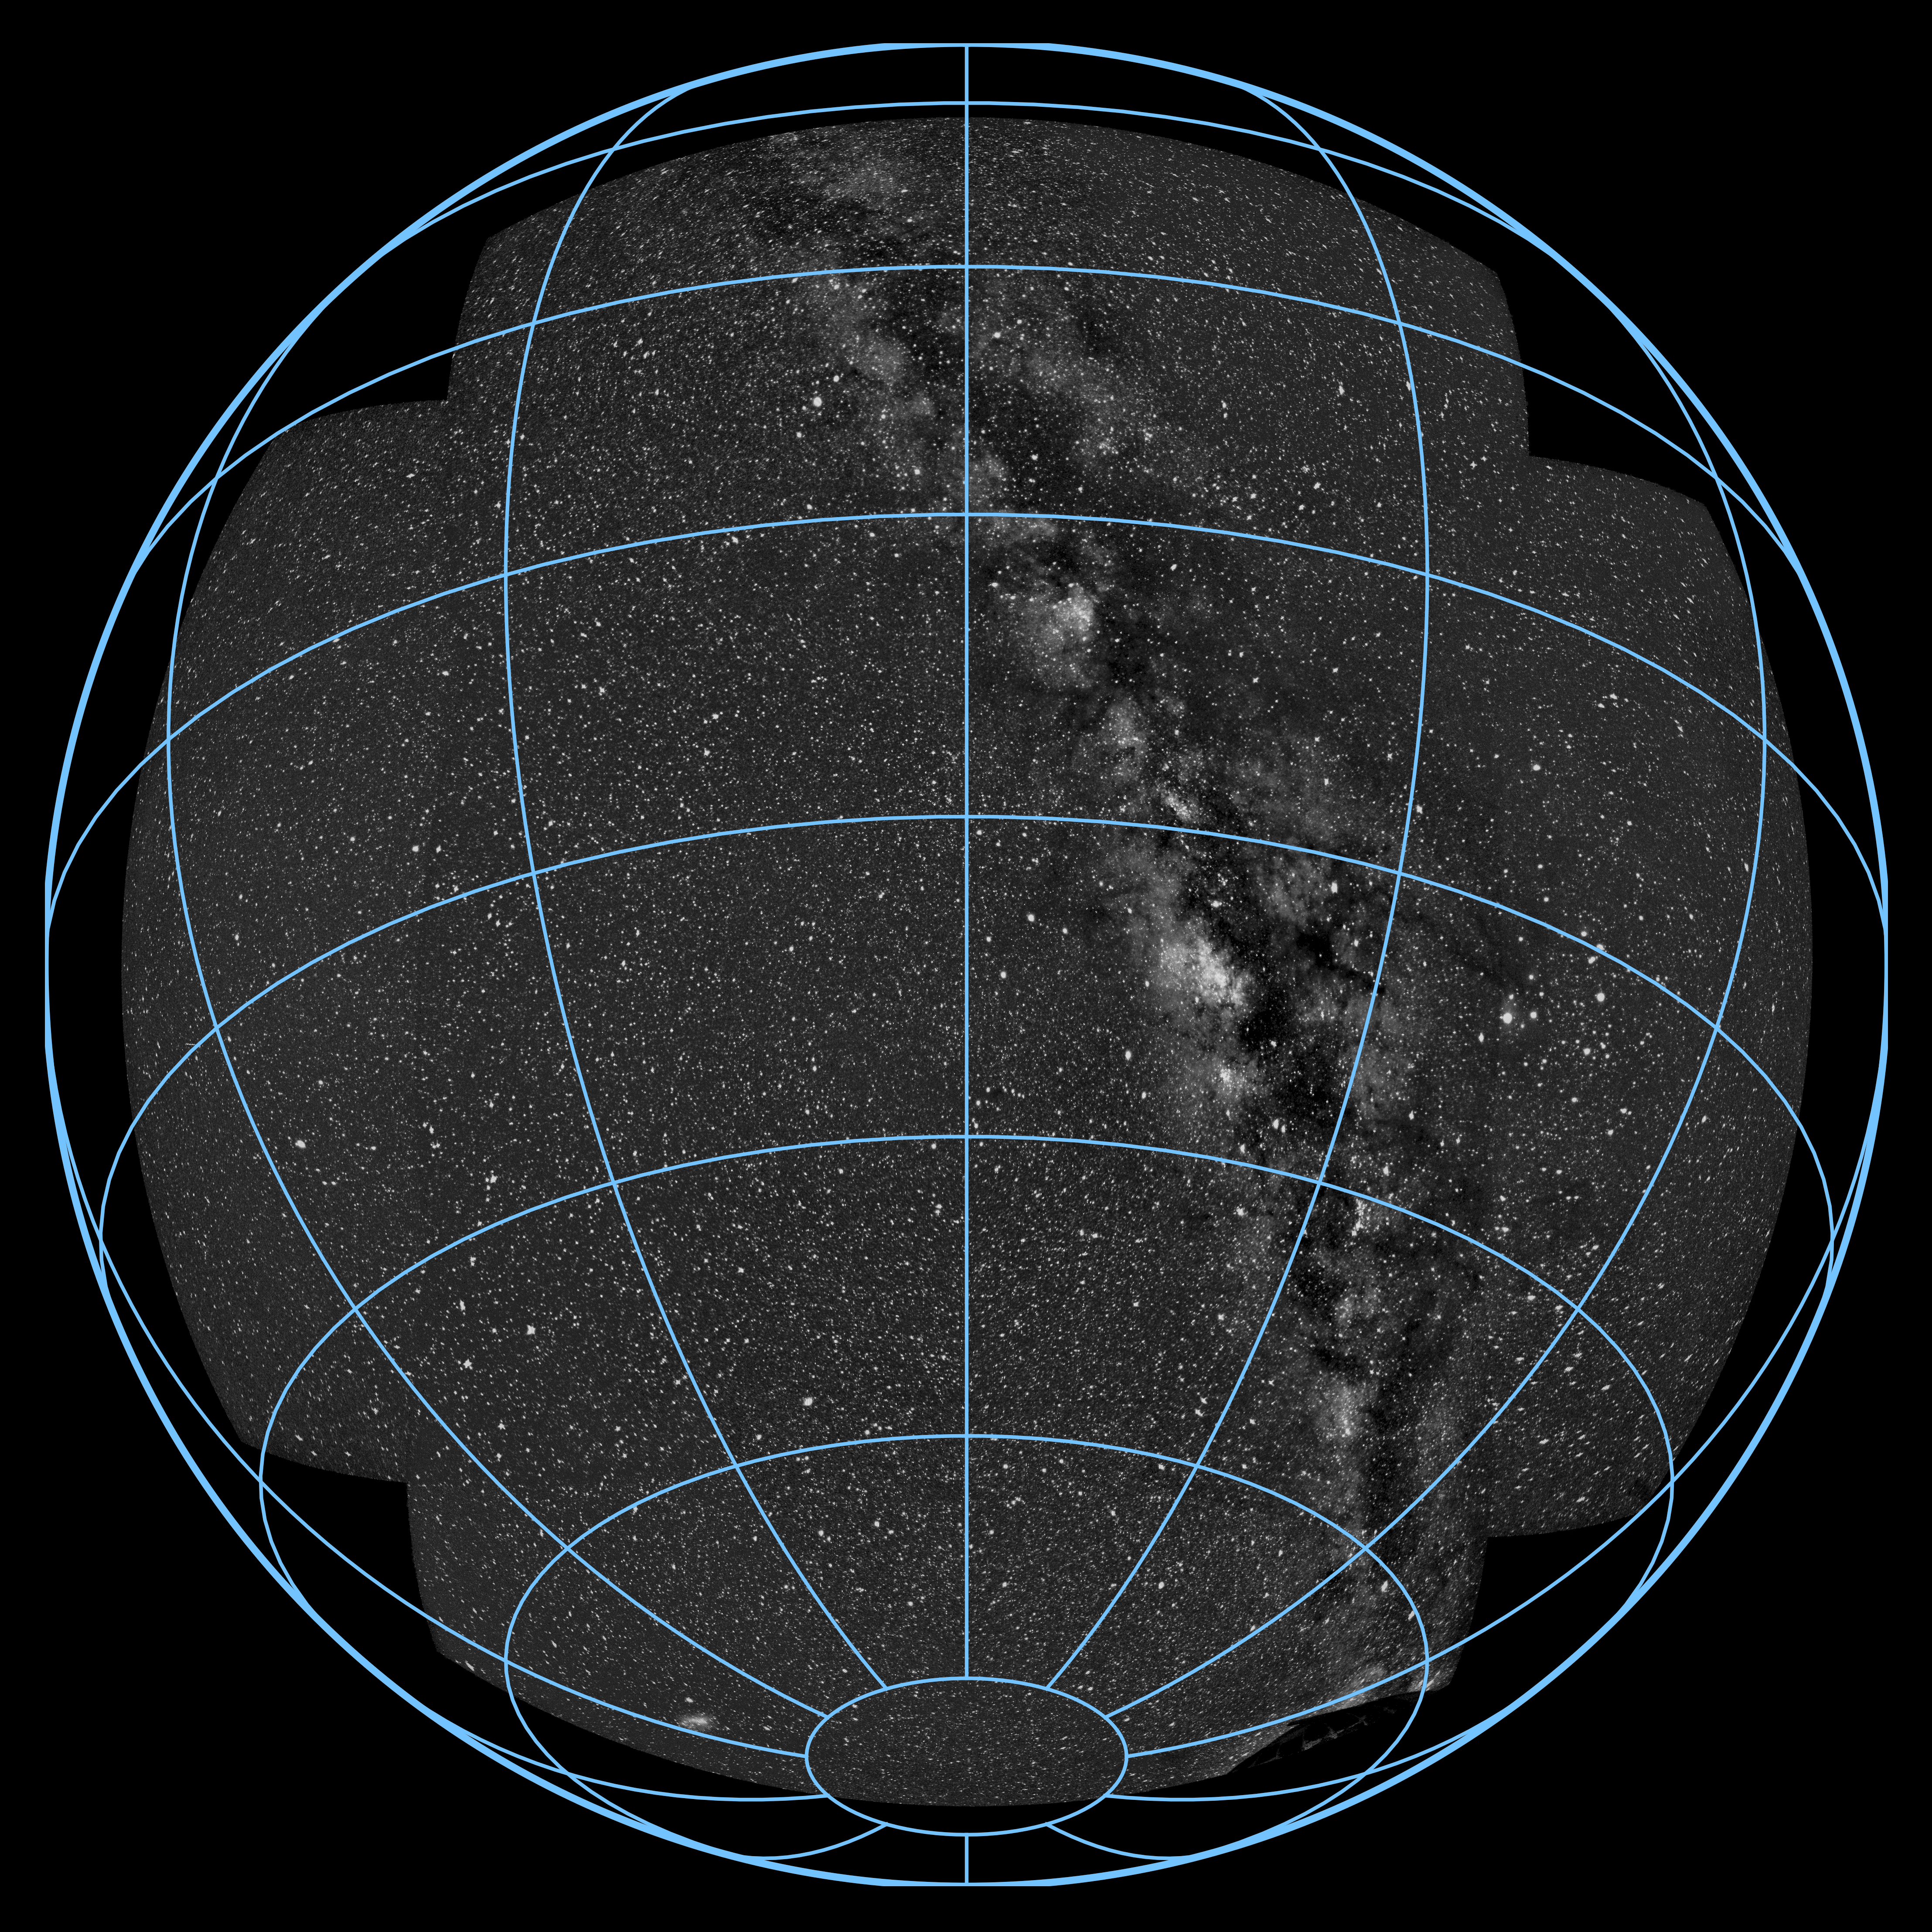

MASCARA planet hunting system at ESO’s La Silla Observatory

The MASCARA (Multi-site All-Sky CAmeRA) station at ESO’s La Silla Observatory in Chile achieved first light in July 2017. This new facility will seek out transiting exoplanets as they pass in front of their bright parent stars and create a catalogue of targets for future exoplanet characterisation observations.

This image from the system is a mosaic of the images from the five separate cameras. It shows almost all of the sky, including the spectacular band of Milky Way arching overhead.

Credit: ESO/G. J. Talens and G. Otten